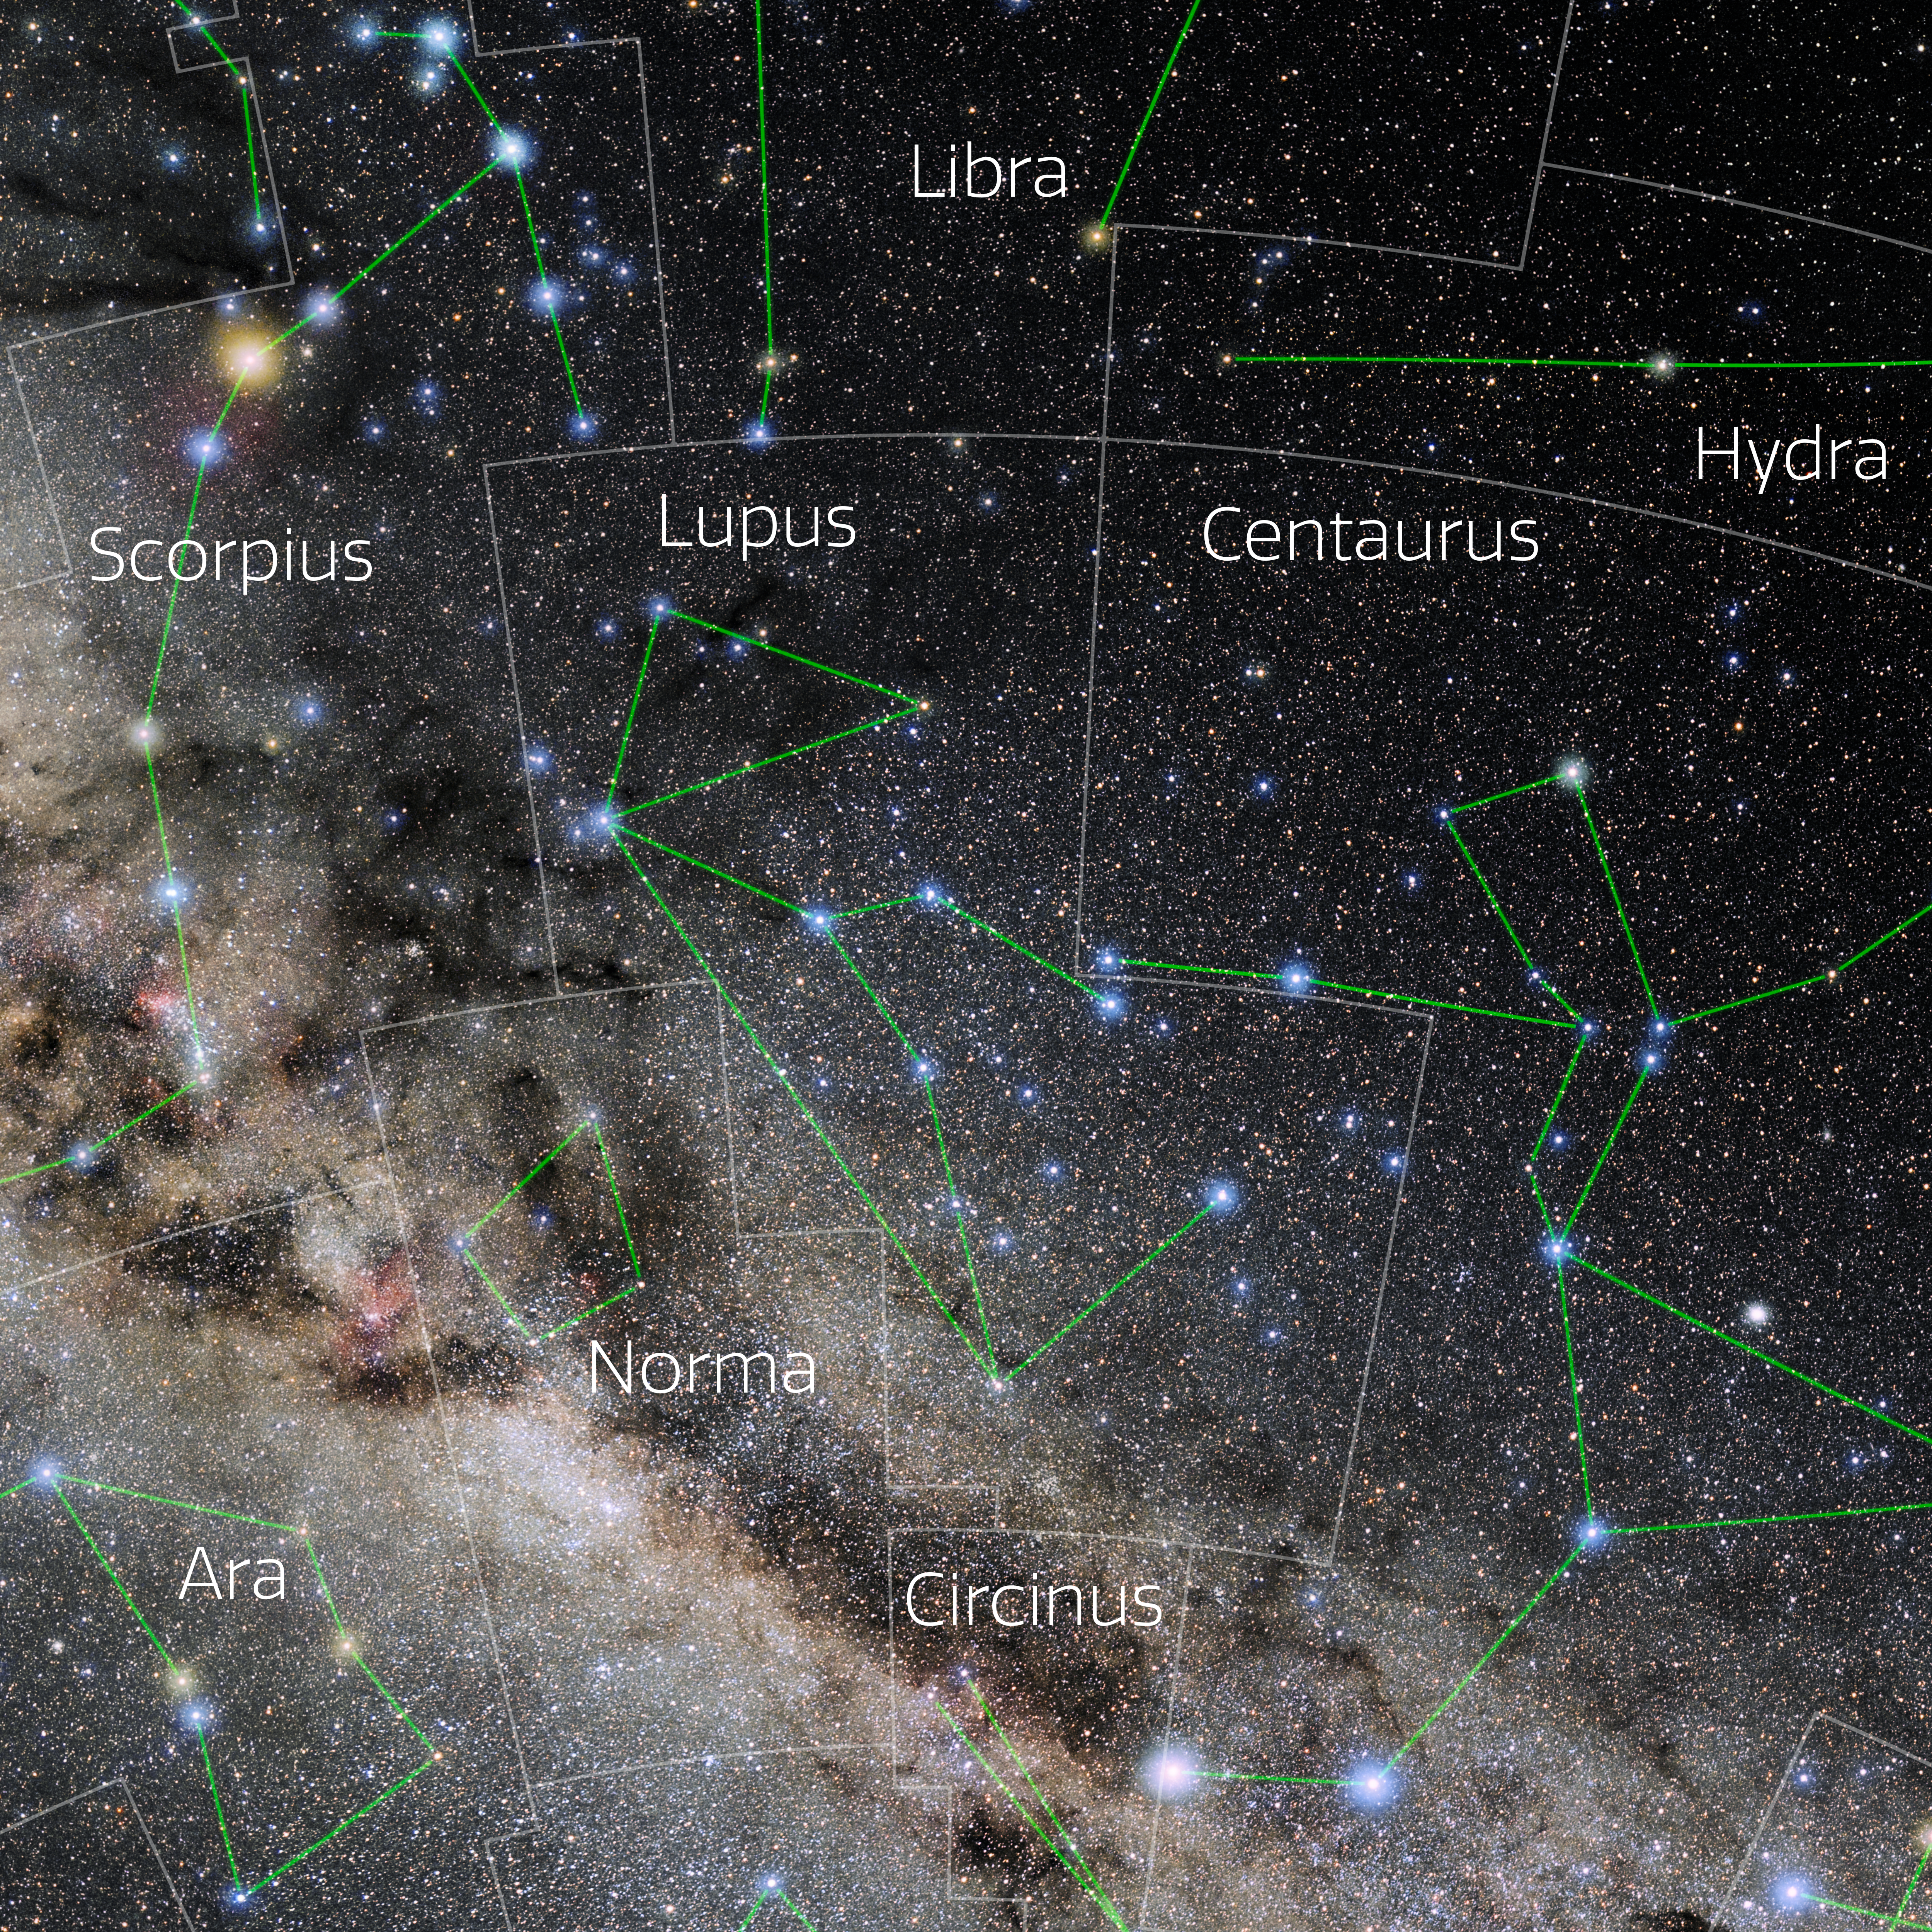

Lupus (Annotated)

Photo of the constellation Lupus with annotations from IAU and Sky & Telescope. Here is the non-annotated version.

Credit: E. Slawik/NOIRLab/NSF/AURA/M. Zamani